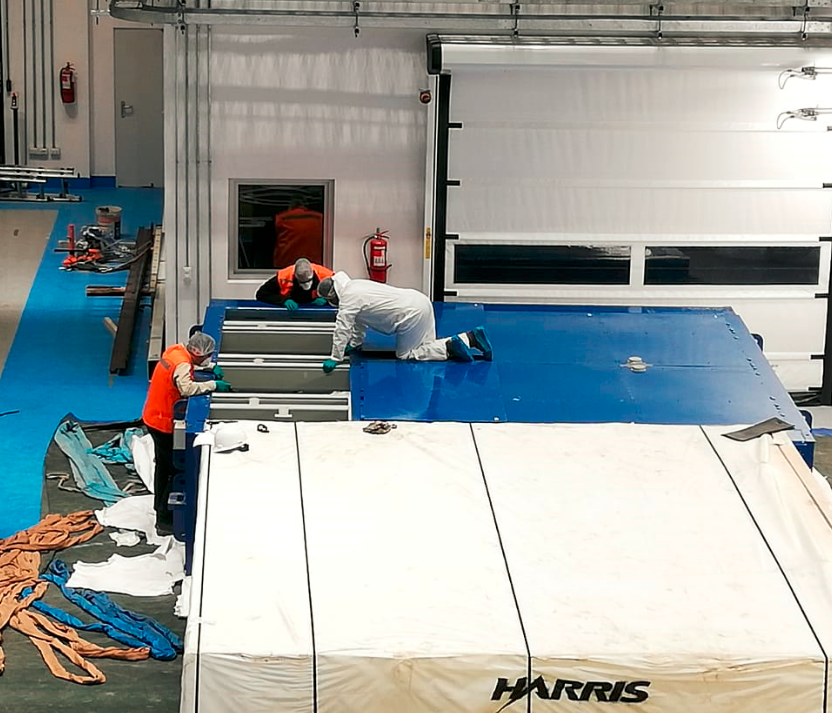

M2 Arrival at Summit Facility

Upon arrival at the LSST summit facility, the shipping container for the Secondary Mirror (M2) was opened and a visual inspection of the mirror was made. No damage was seen and very little dust accumulated during the voyage.

Credit: Rubin Observatory/NSF/AURA